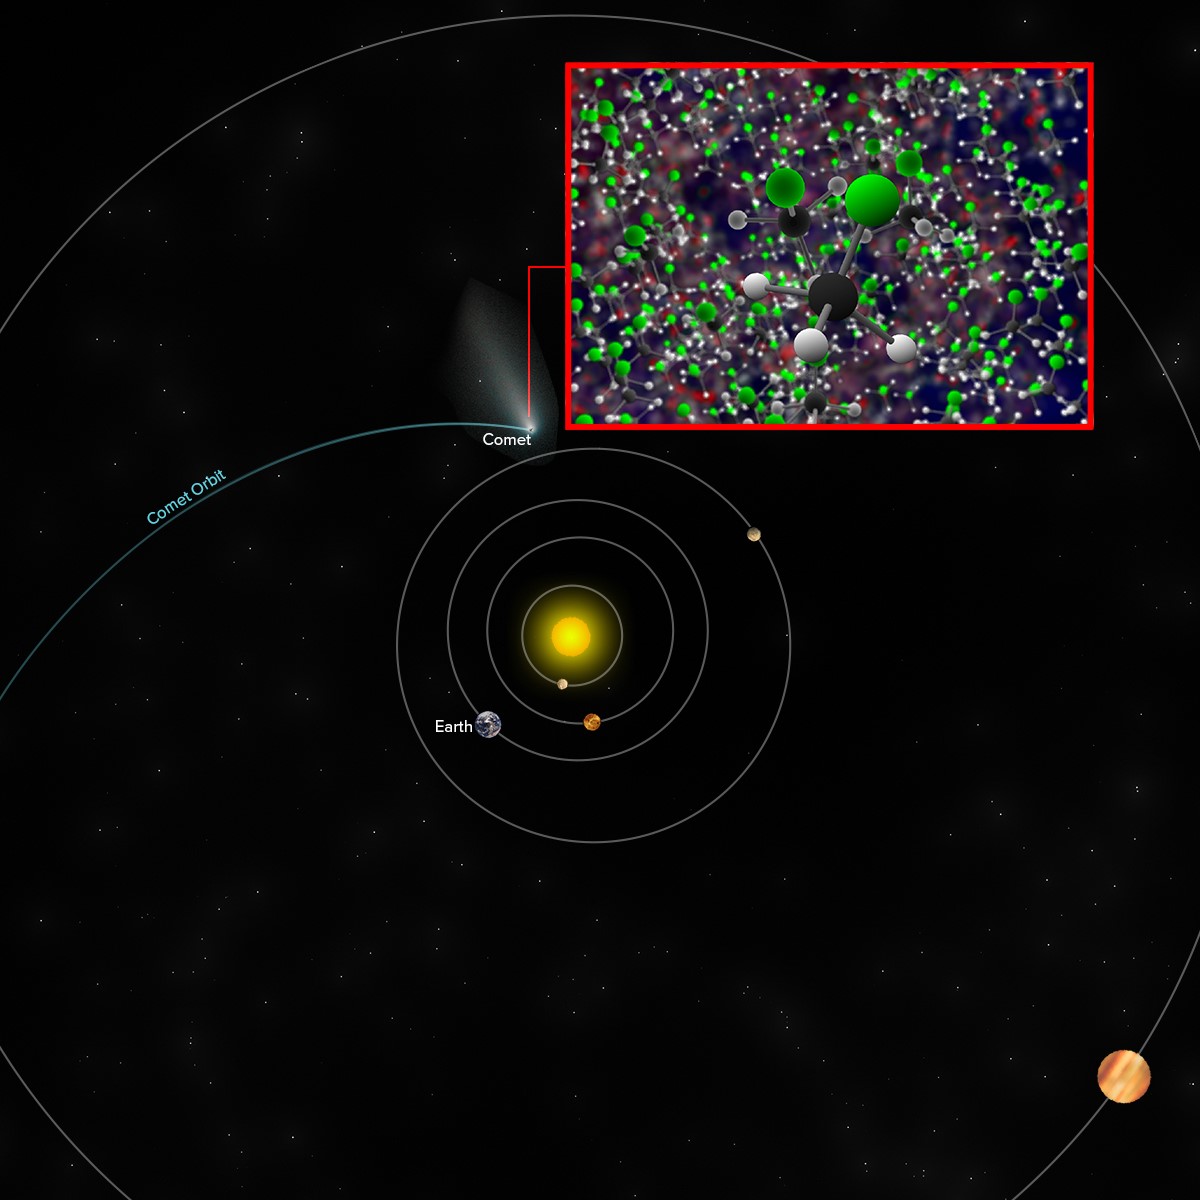

Methyl Chloride in Comet 67P/C-G

Approximate location of comet 67P/C-G when the Rosetta space probe discovered traces of methyl chloride -- the same molecule detected by ALMA around the IRAS 16293-2422 star-forming region -- along with other molecules.

Credit: B. Saxton (NRAO/AUI/NSF)